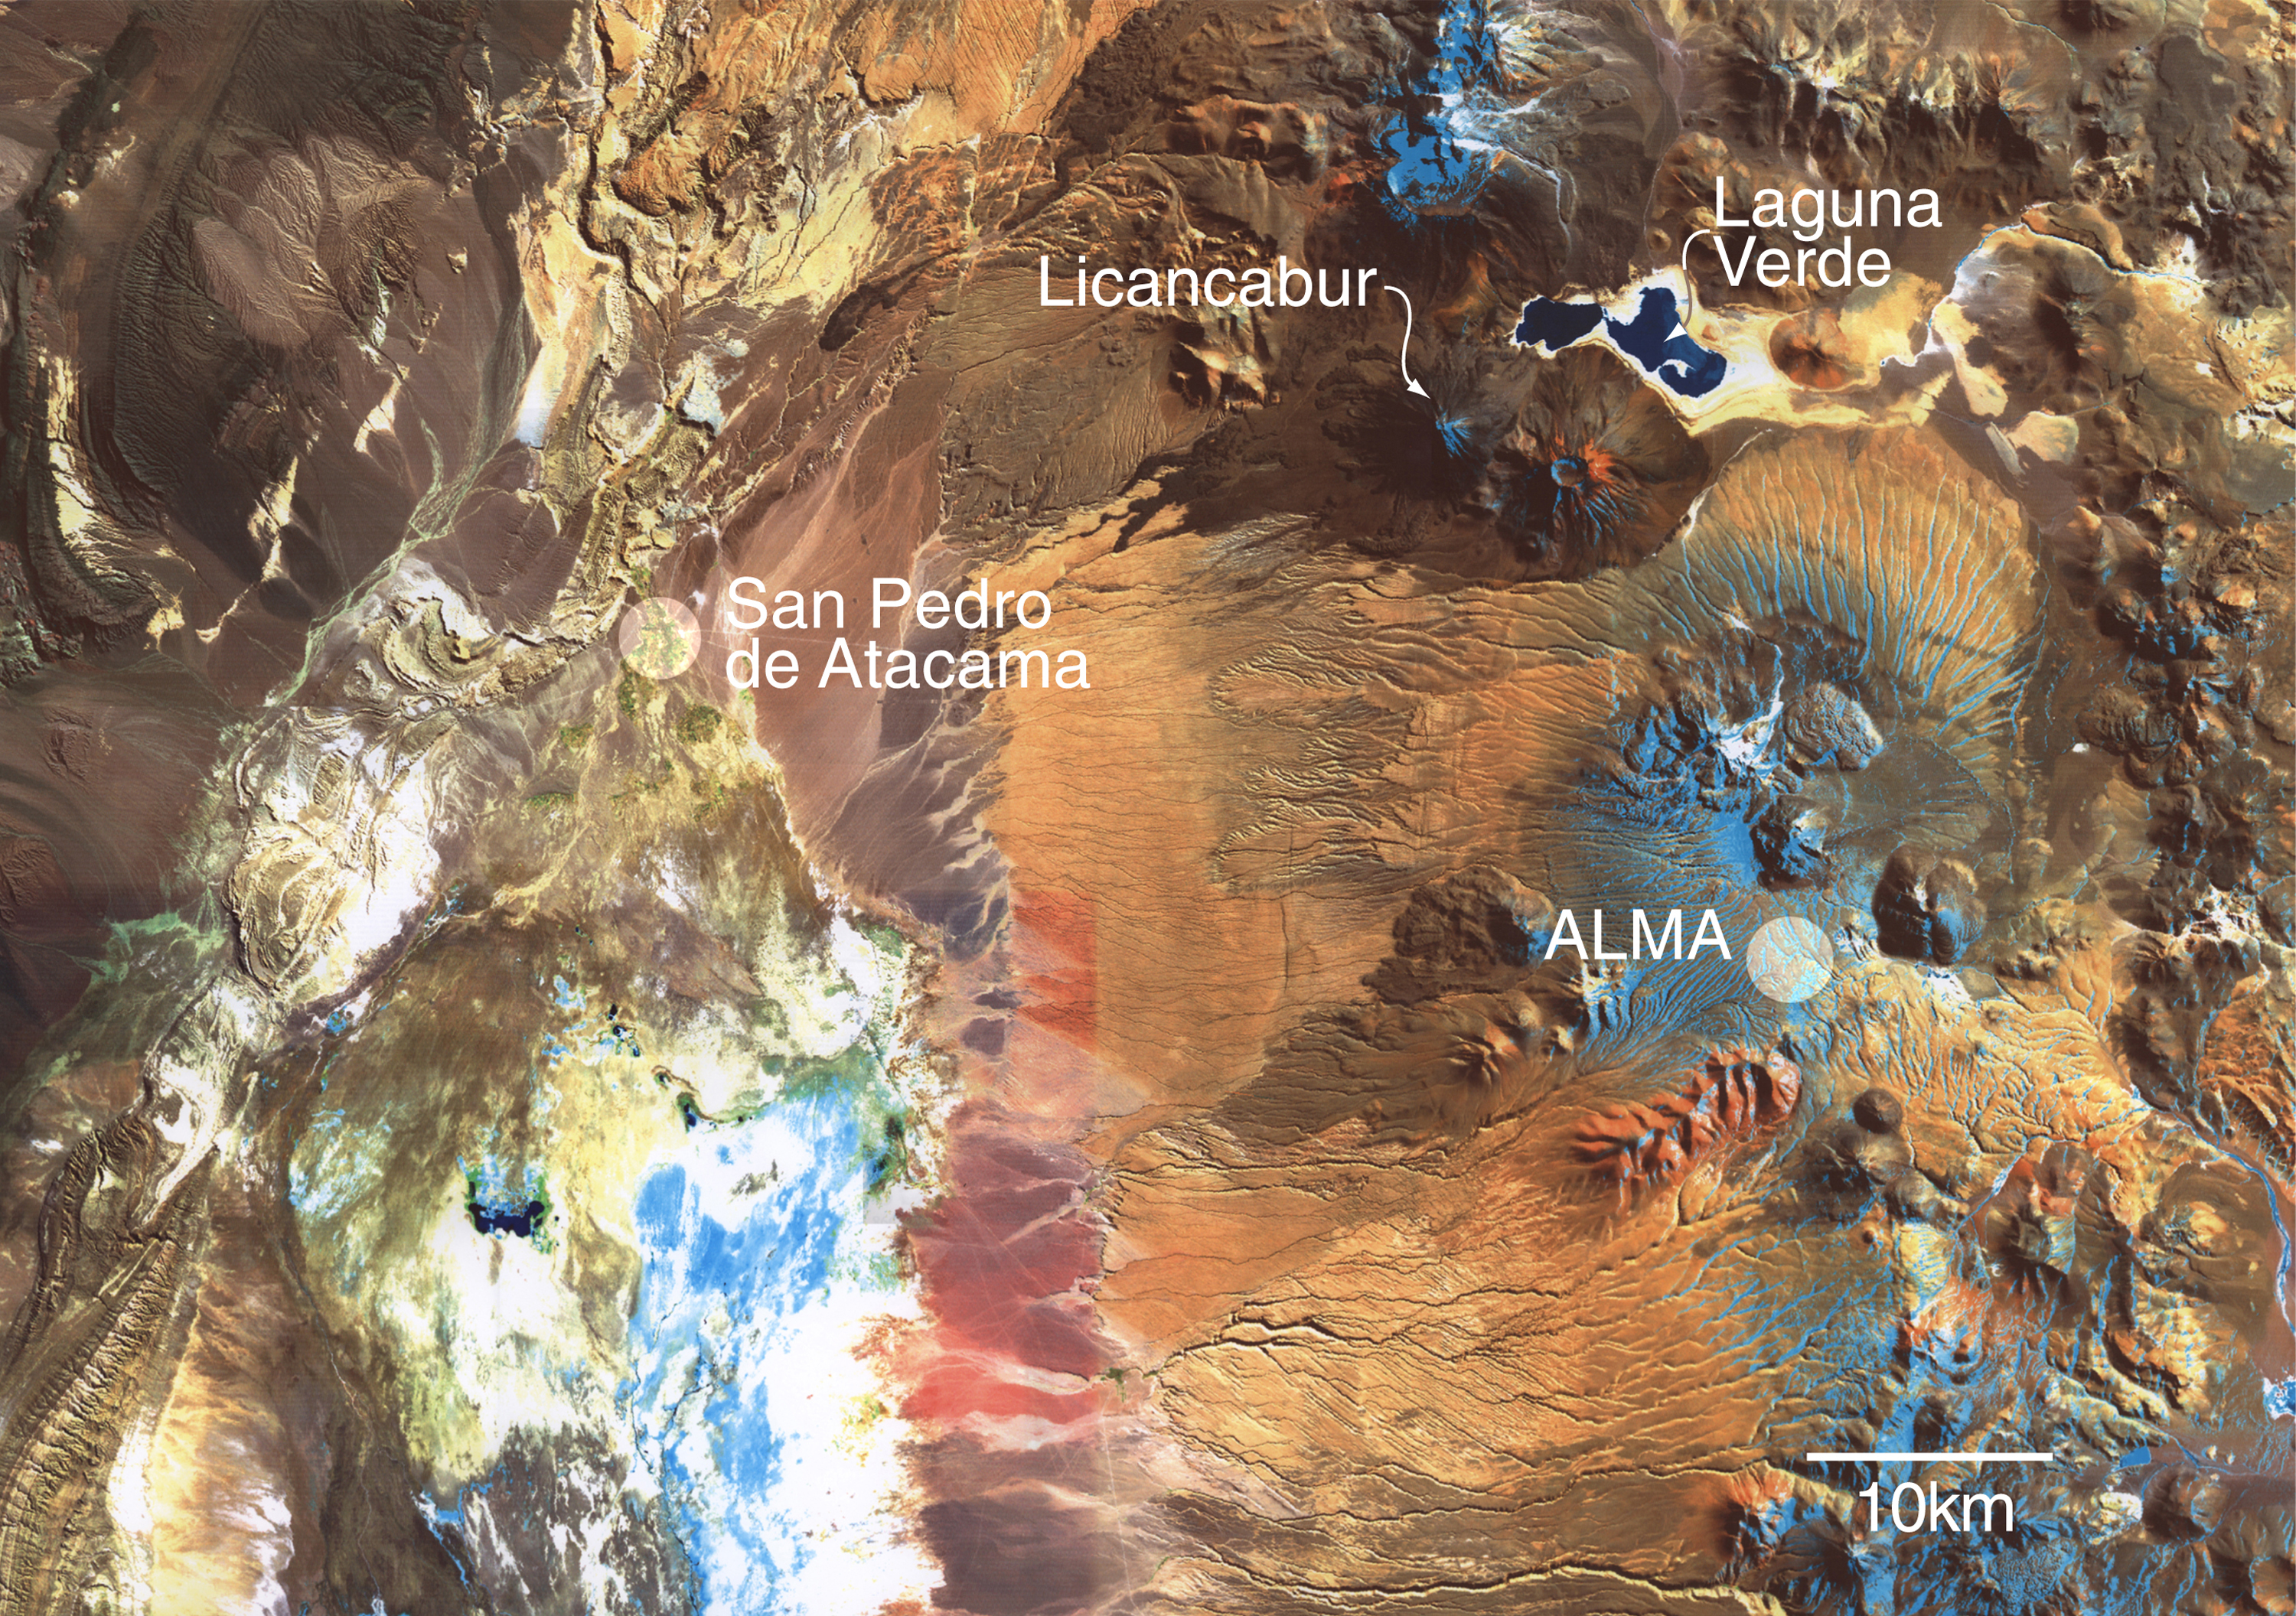

Location of the compact configuration of ALMA

This satellite image of the Chajnantor area was produced in 1998 at Cornell University (USA), by Jennifer Yu, Jeremy Darling and Riccardo Giovanelli, using the Thematic Mapper data base maintained at the Geology Department laboratory directed by Bryan Isacks. It is a composite of three exposures in spectral bands at 1.6 µm (rendered as red), 1.0 µm (green) and 0.5 µm (blue). The horizontal resolution of the false-colour image is about 30 meters. North is at the top of the photo.

Credit: ESO